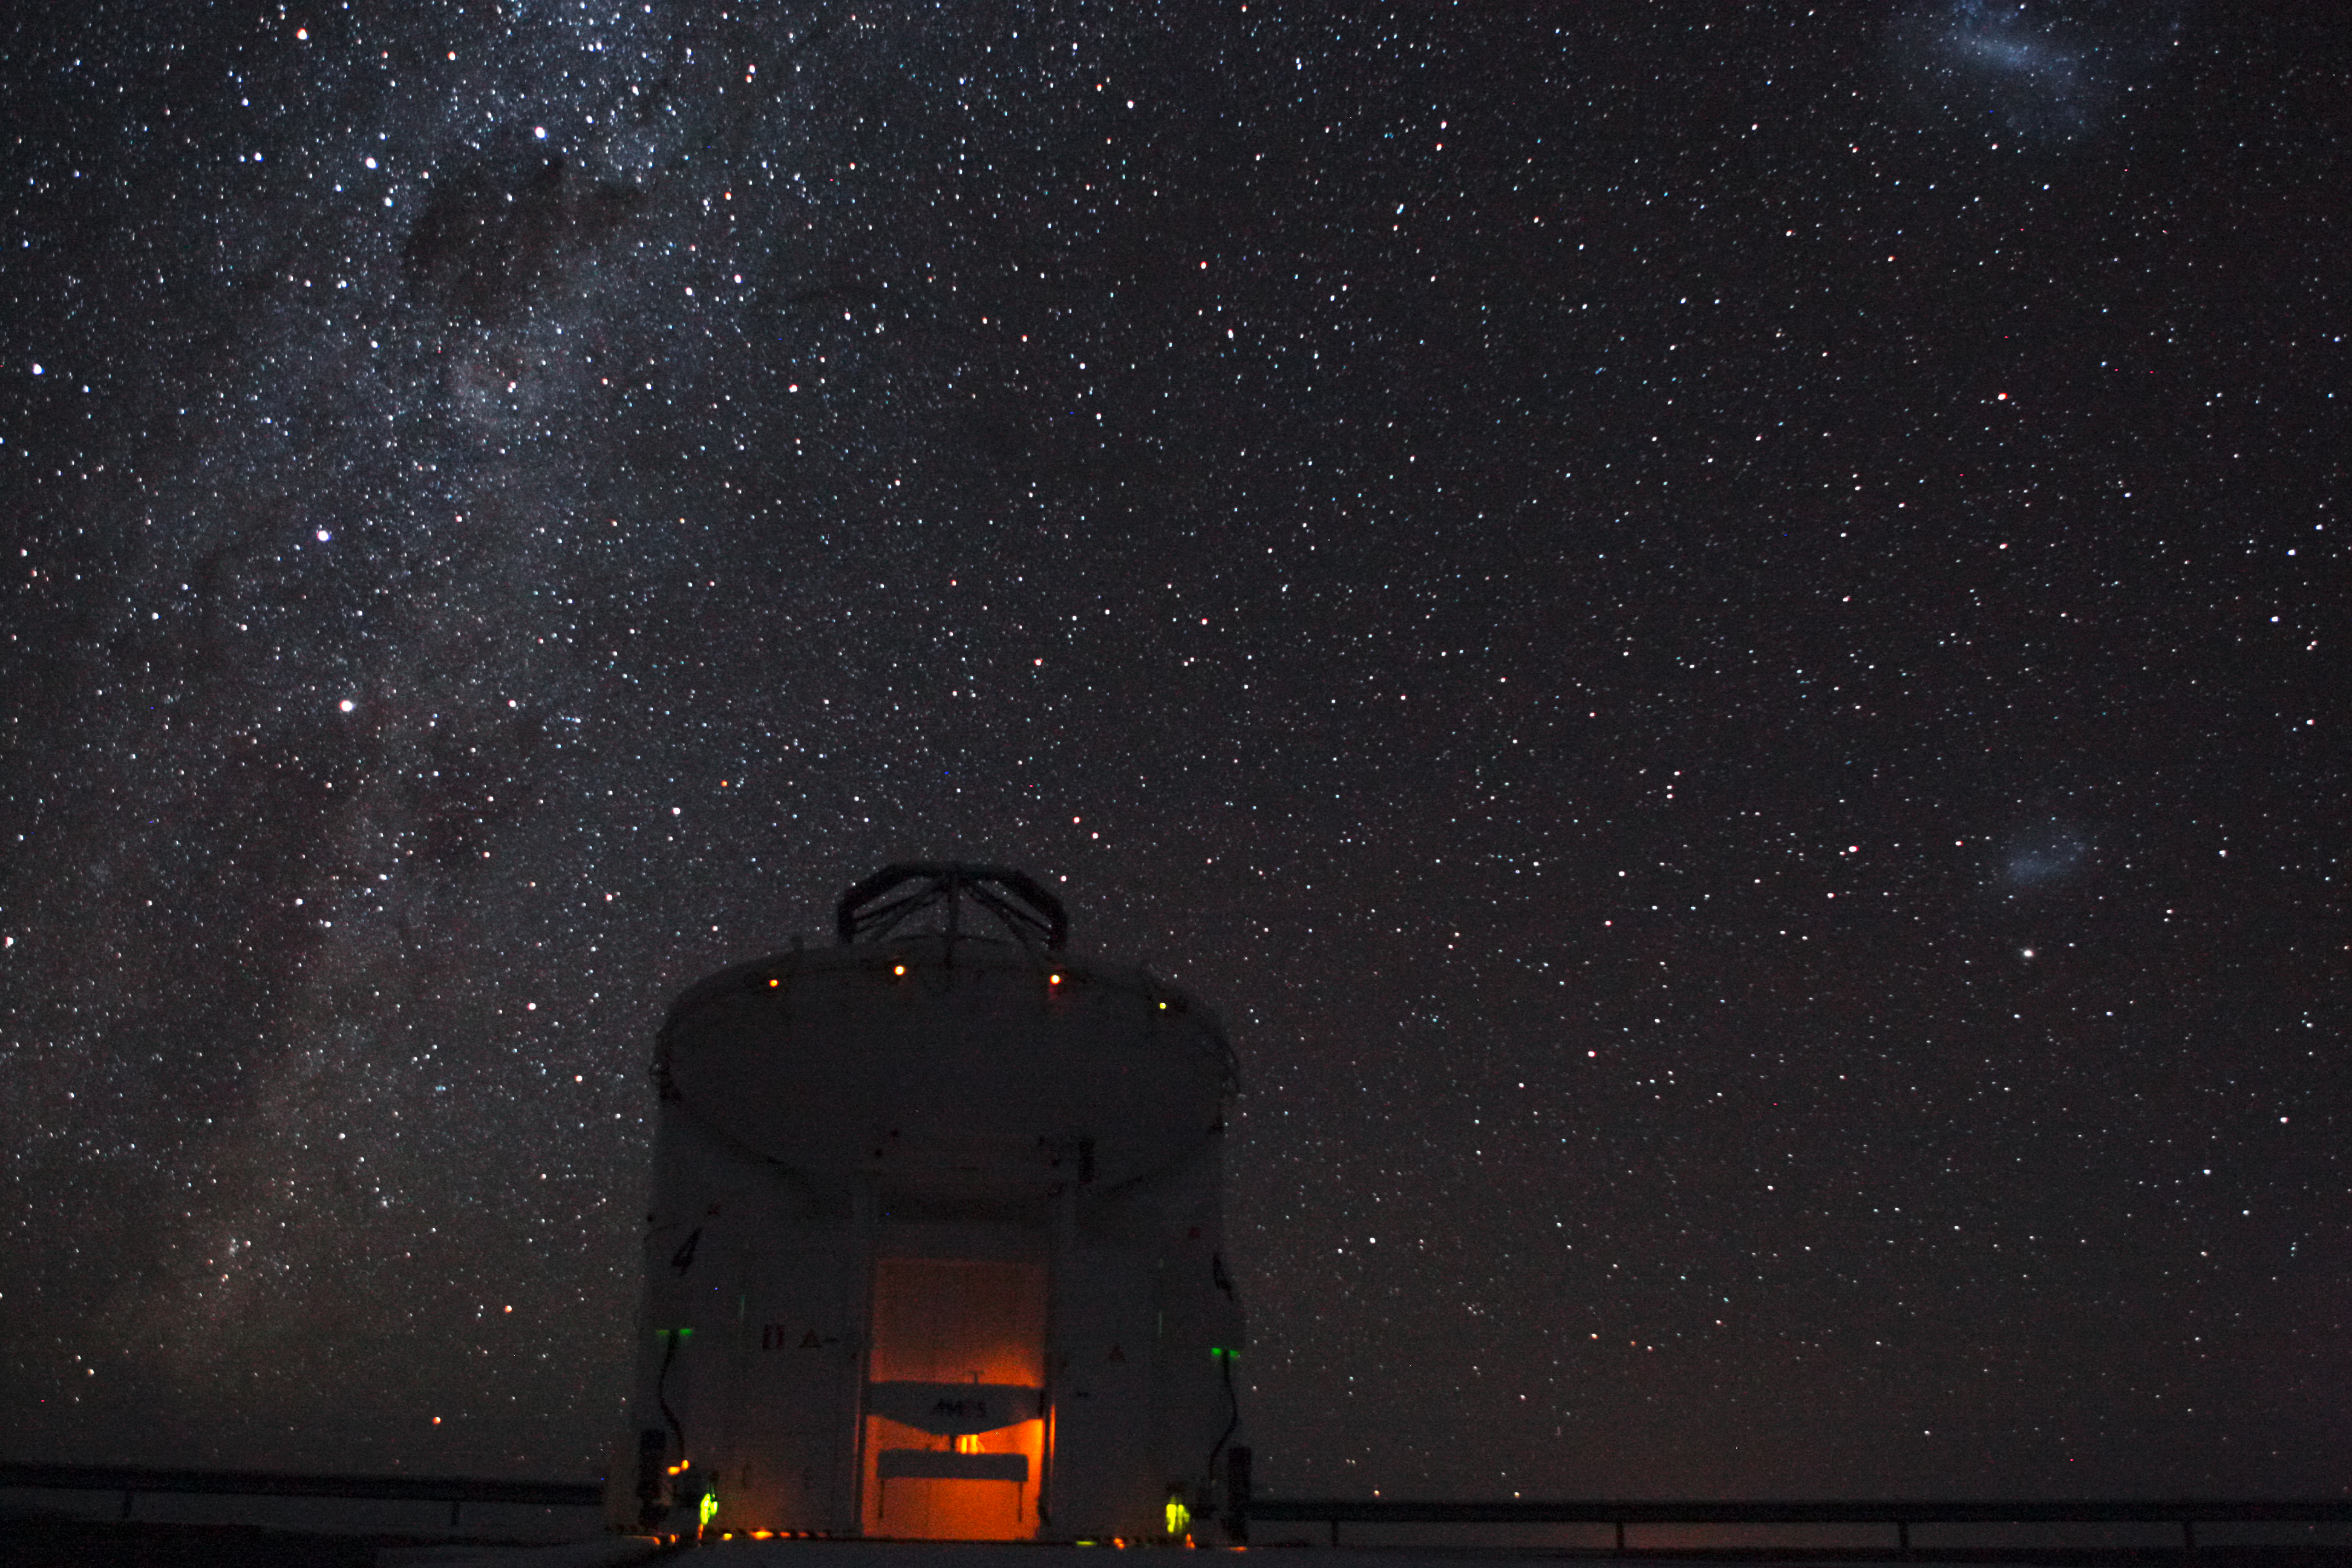

The VLT at night

Image of one the the VLT telescopes, taken at night.

Credit: ESO